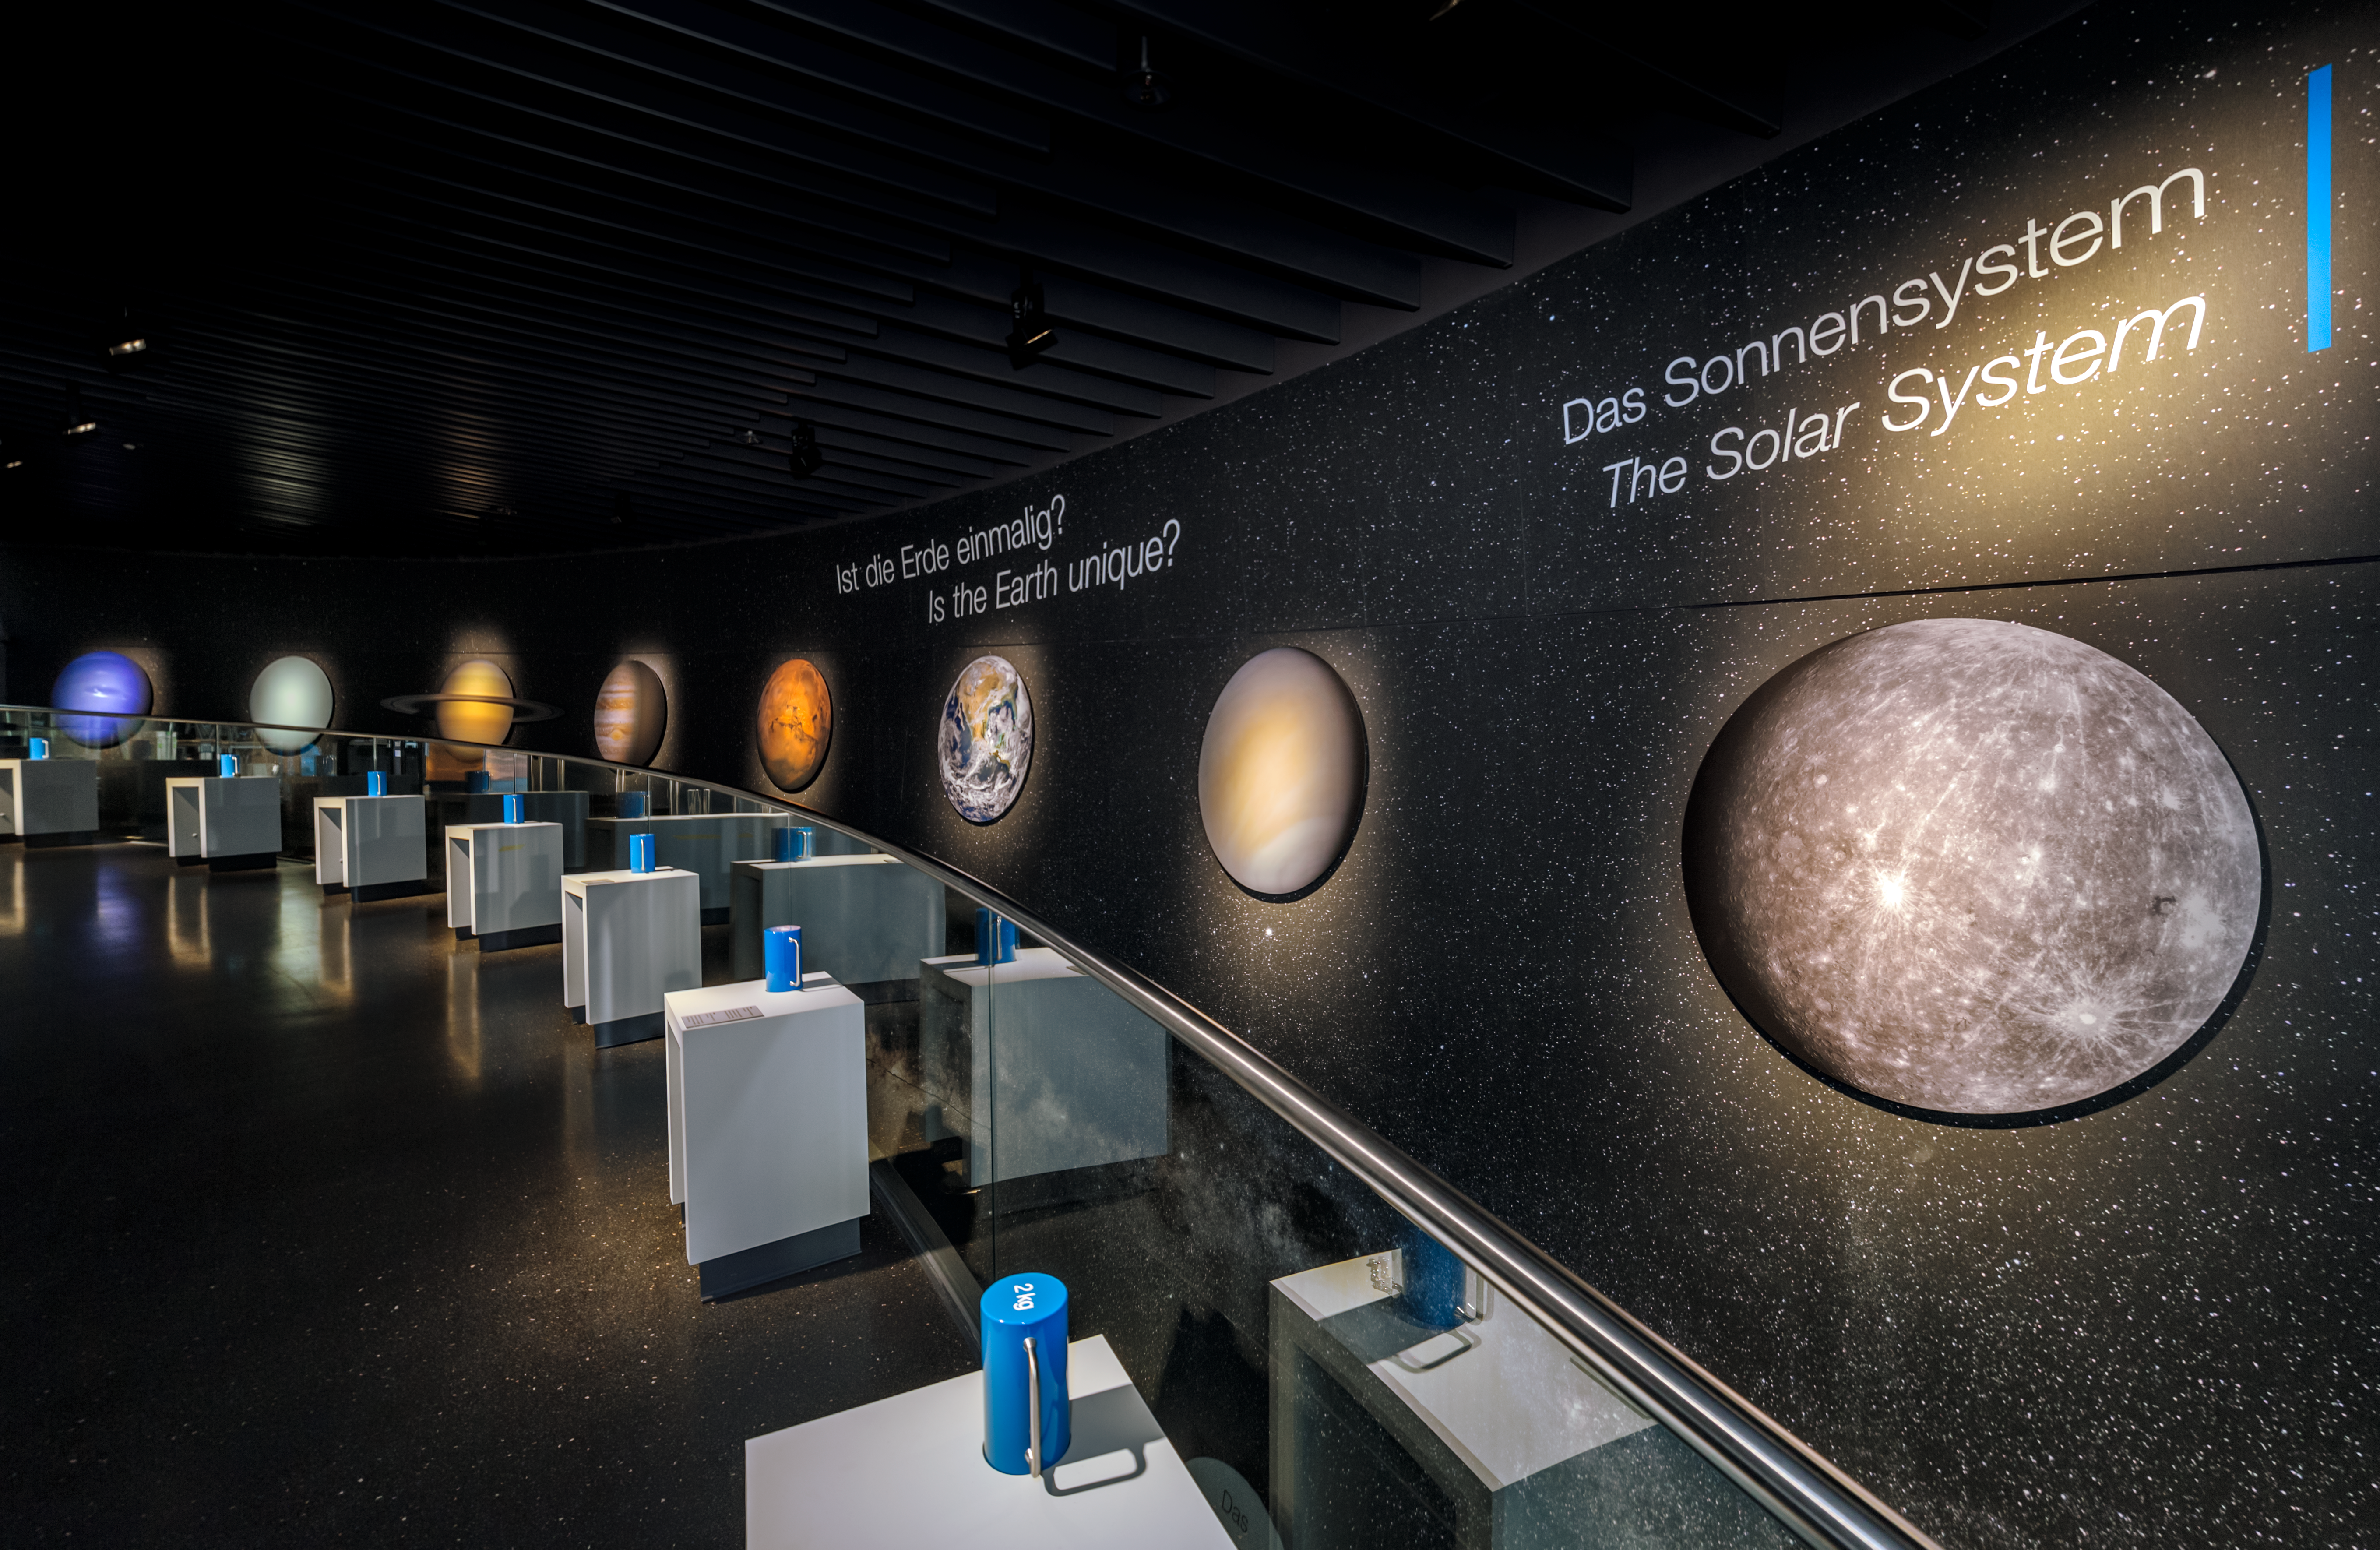

Solar System weights

This exhibit in the ESO Supernova Planetarium & Visitor Centre gives the visitor a chance to see for themselves how much a 2kg weight (on Earth) would weigh on the other planets in the Solar System.

The exhibition, called The Living Universe, covers the topic of life in the Universe in the broadest sense.

Credit: ESO/P. Horálek